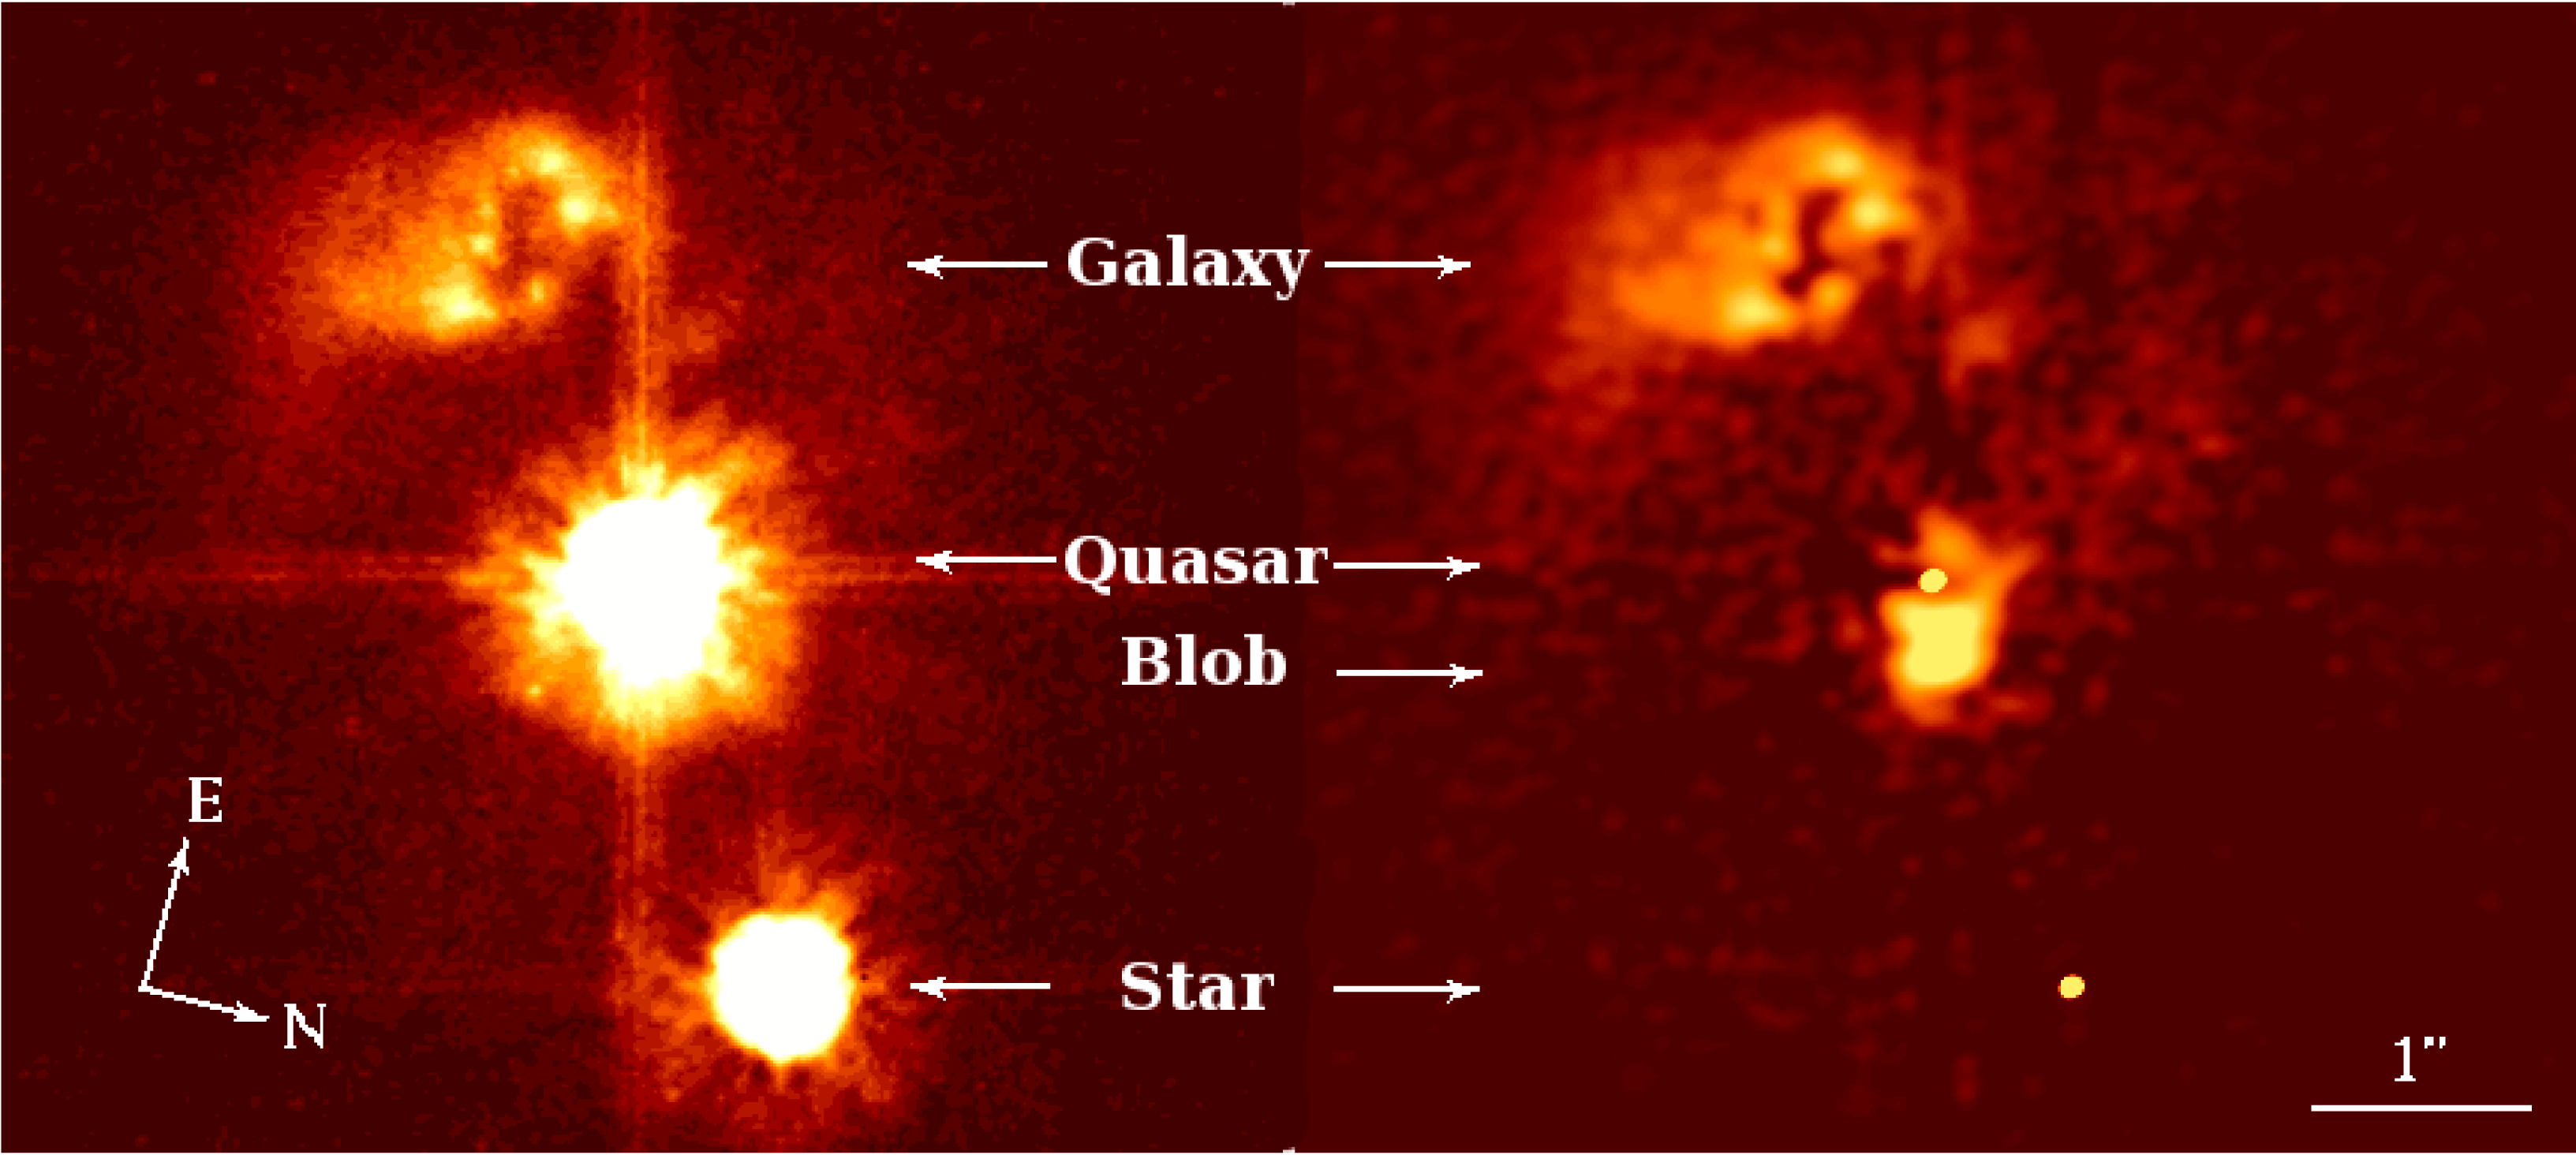

The quasar without a home: HE0450-2958

(Left) HST image of the z=0.285 quasar HE0450-2958. No obvious host galaxy centred on the quasar is seen. Only a strongly disturbed and star forming companion galaxy is seen near the top of the image. (Right) Same image shown after applying an efficient image sharpening method known as MCS-deconvolution. In contrast to the usual cases, as the ones shown in ESO Press Photo eso0529, the quasar is not situated at the centre of an extended host galaxy, but on the edge of a compact structure, whose spectra (see ESO Press Photo eso0529) show it to be composed of gas ionised by the quasar radiation. This gas may have been captured through a collision with the star-forming galaxy. The star indicated on the figure is a nearby galactic star seen by chance in the field of view.

Credit: HST